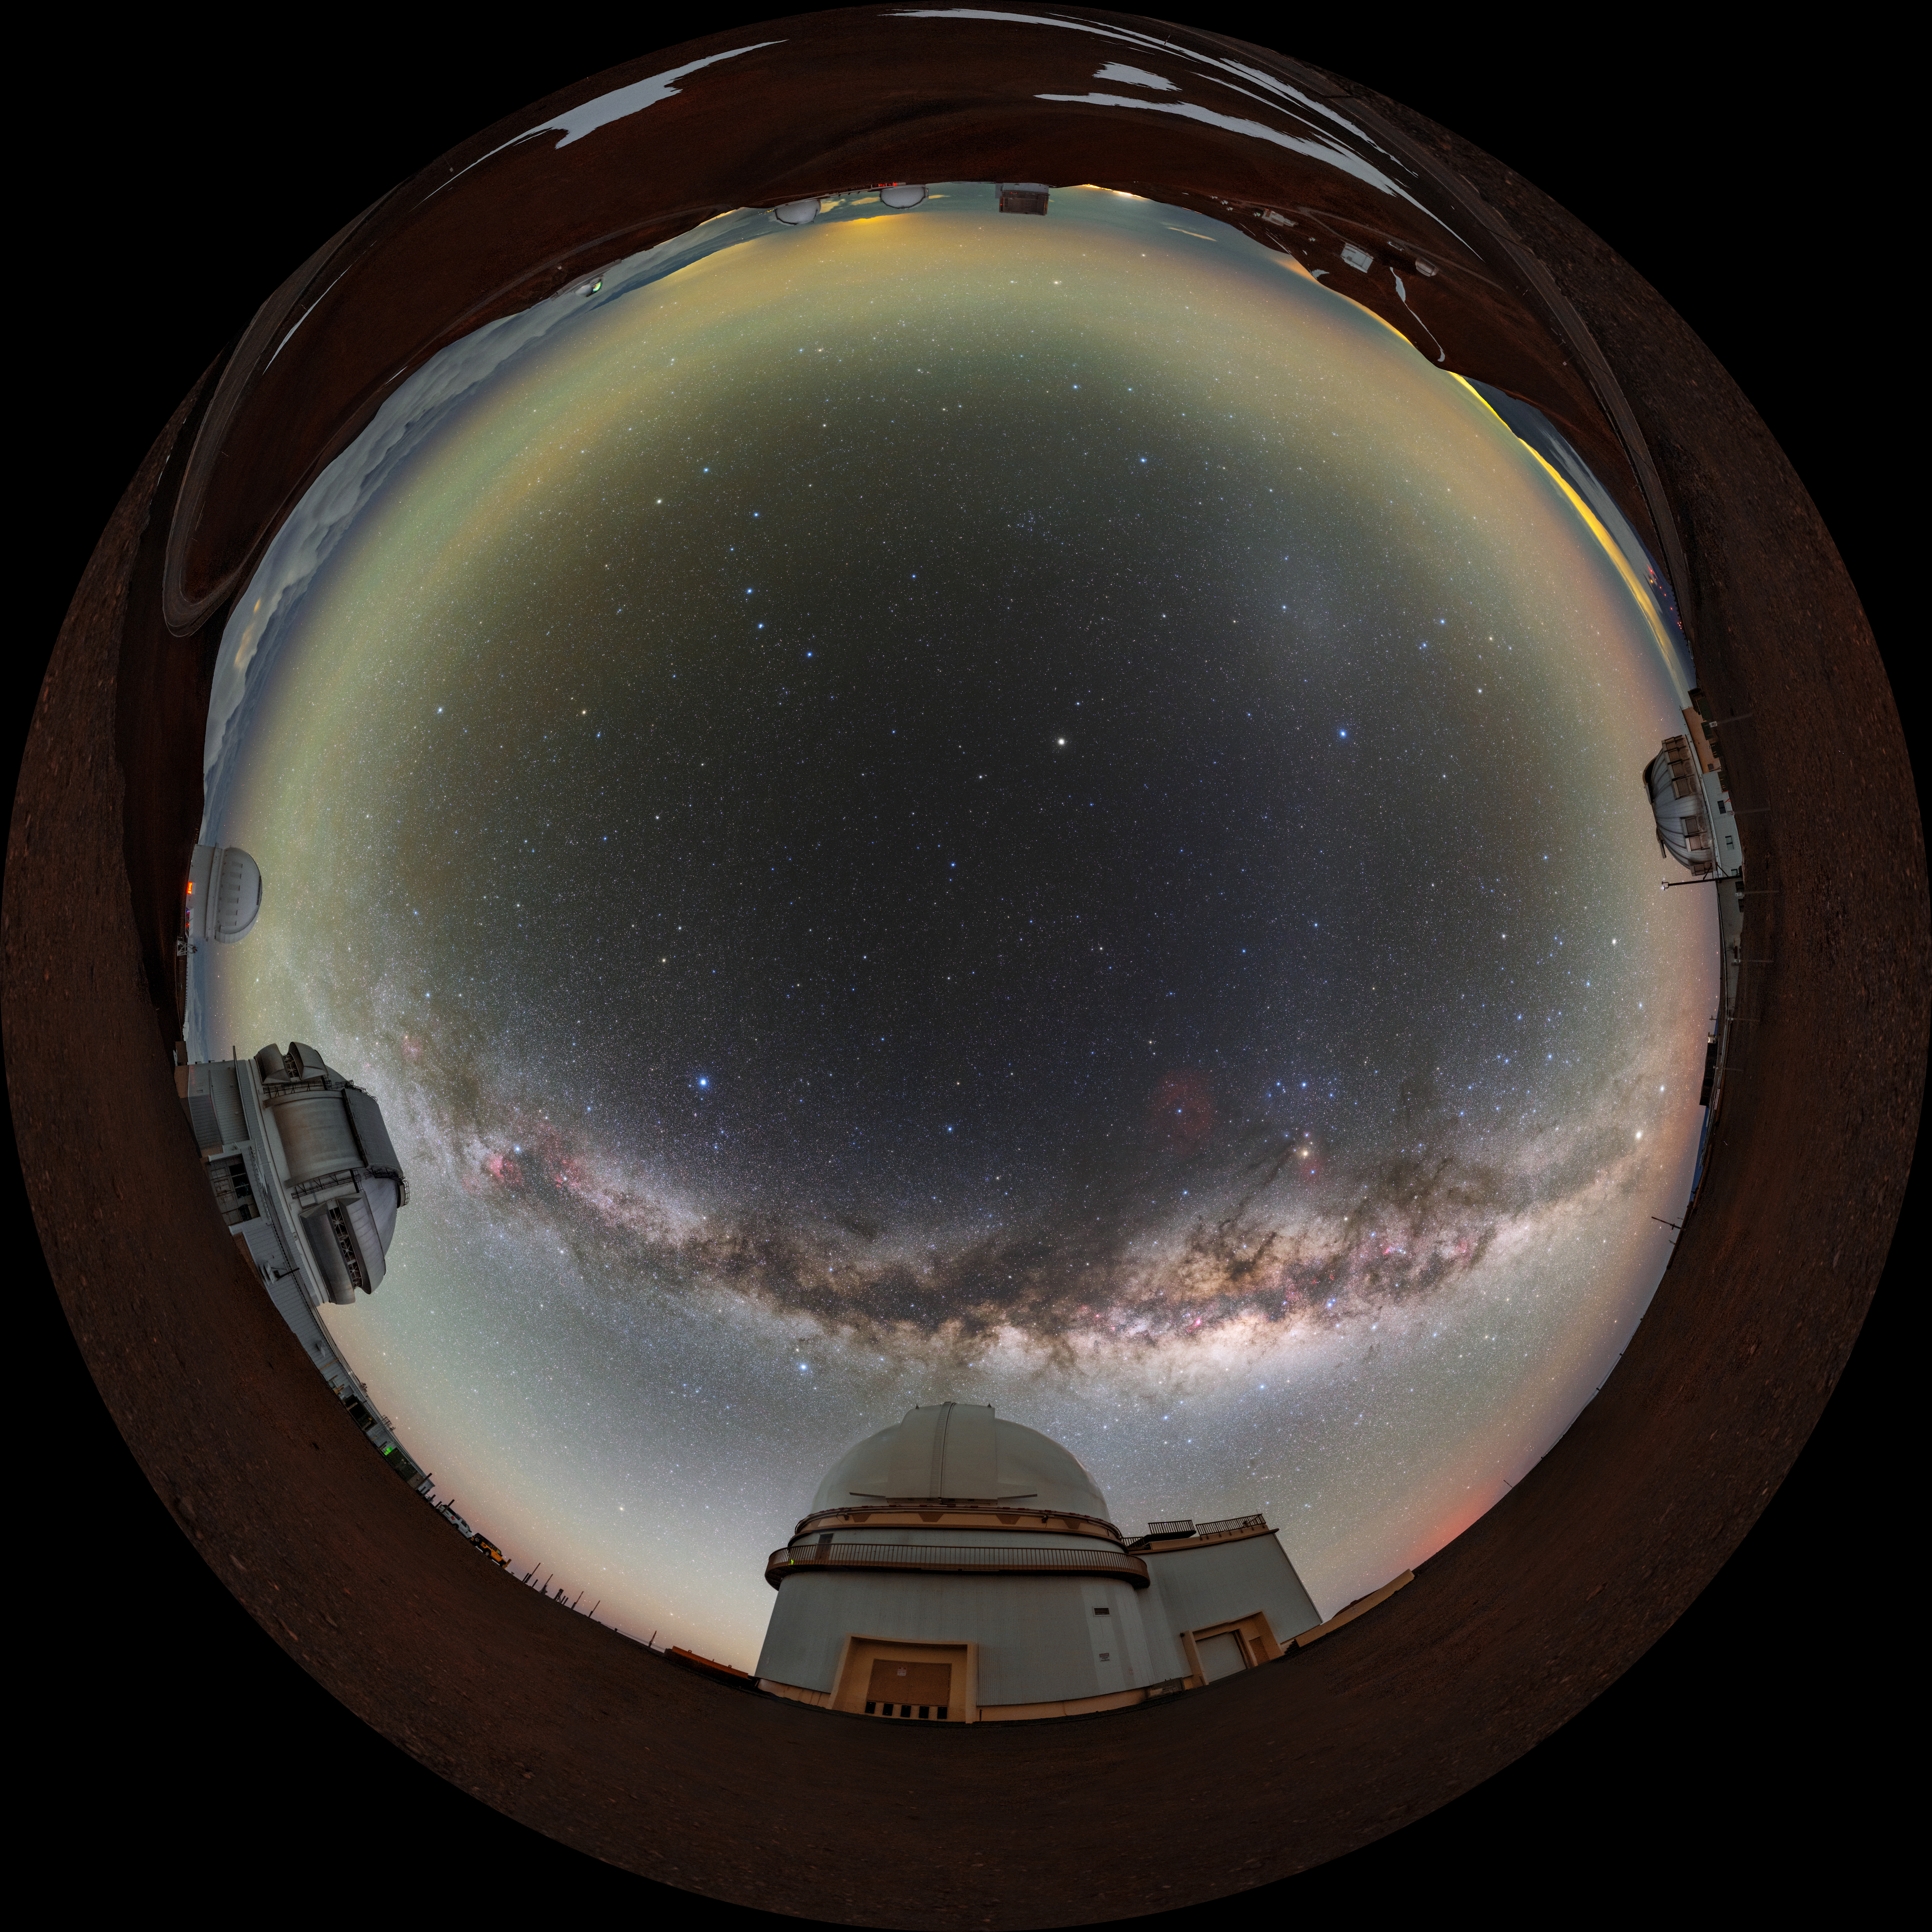

Milky Way Over Maunakea Fulldome

A fulldome view of the Milky Way over Maunakea in Hawai‘i. Visible from left to right are the Canada-France-Hawai‘i Telescope, Gemini North, University of Hawaii 2.2-Meter Telescope, and the United Kingdom Infrared Telescope.

A 360 panorama version of this image can be viewed here.

Credit: International Gemini Observatory/NOIRLab/NSF/AURA/ T. Slovinský